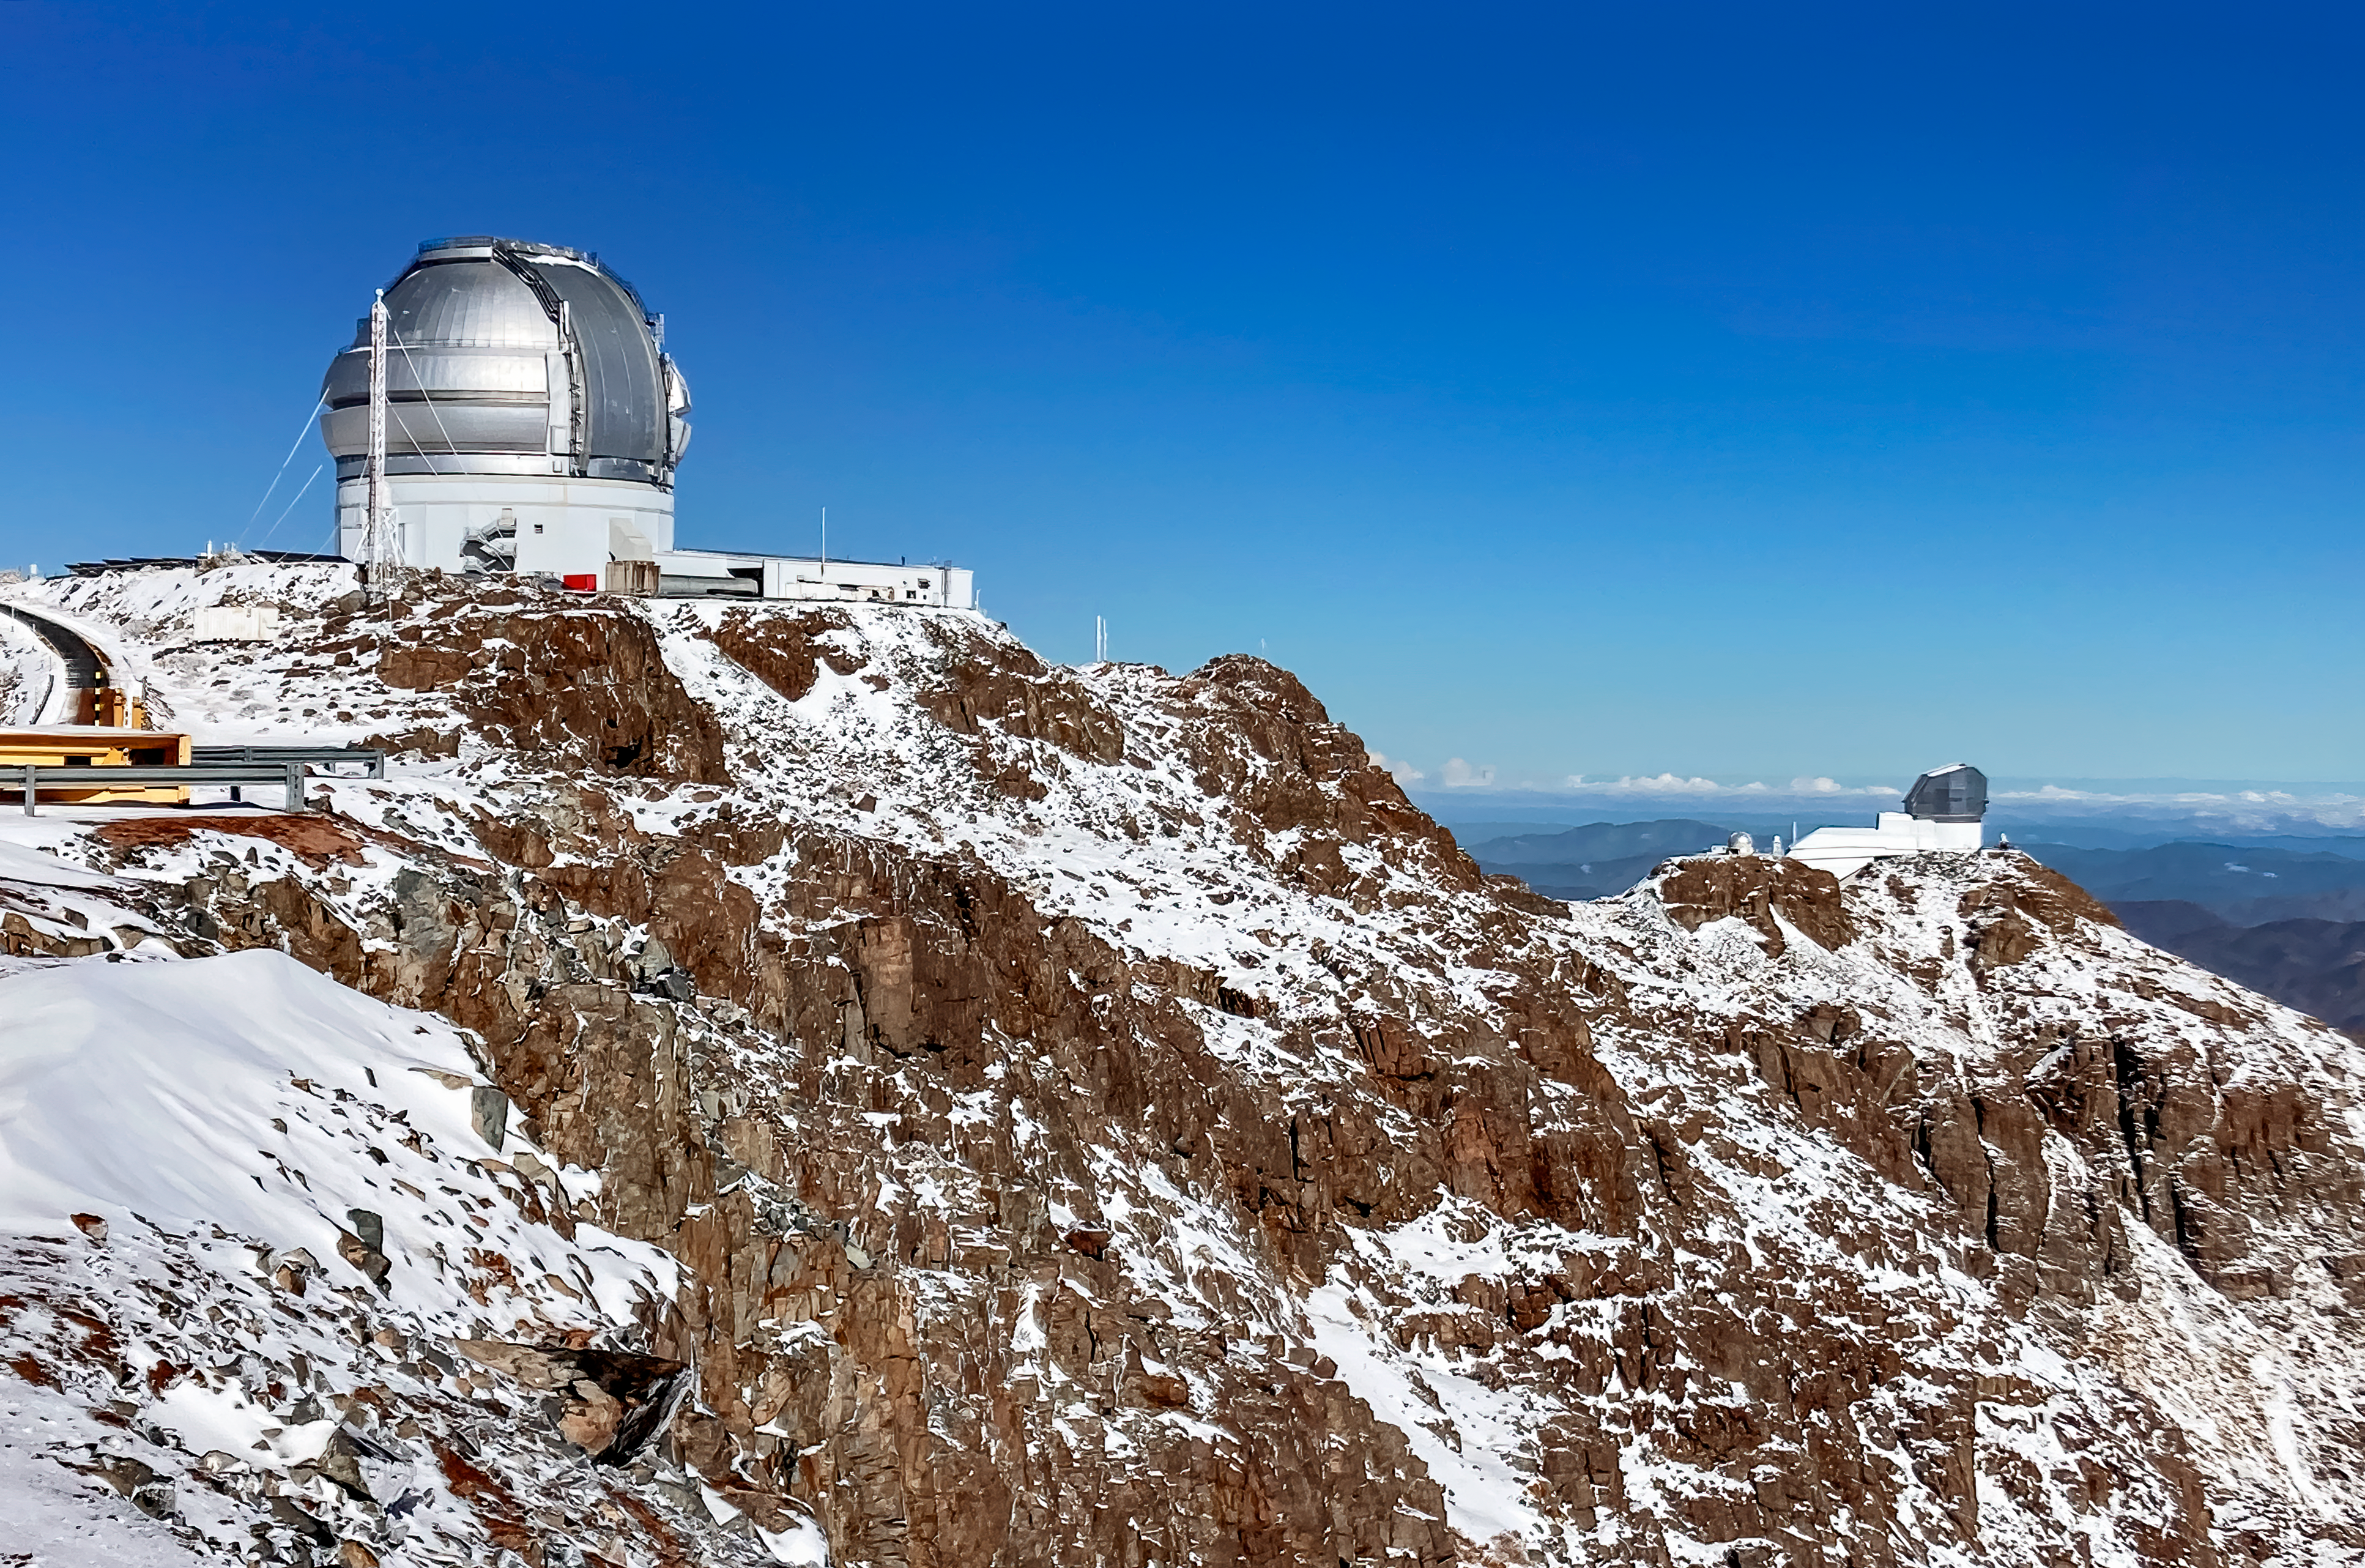

Gemini South Telescope

The Gemini South telescope, one half of the International Gemini Observatory, on Cerro Pachón in Chile with the Vera C. Rubin Observatory in the distance.

Credit: International Gemini Observatory/NOIRLab/NSF/AURA/F.Bruno